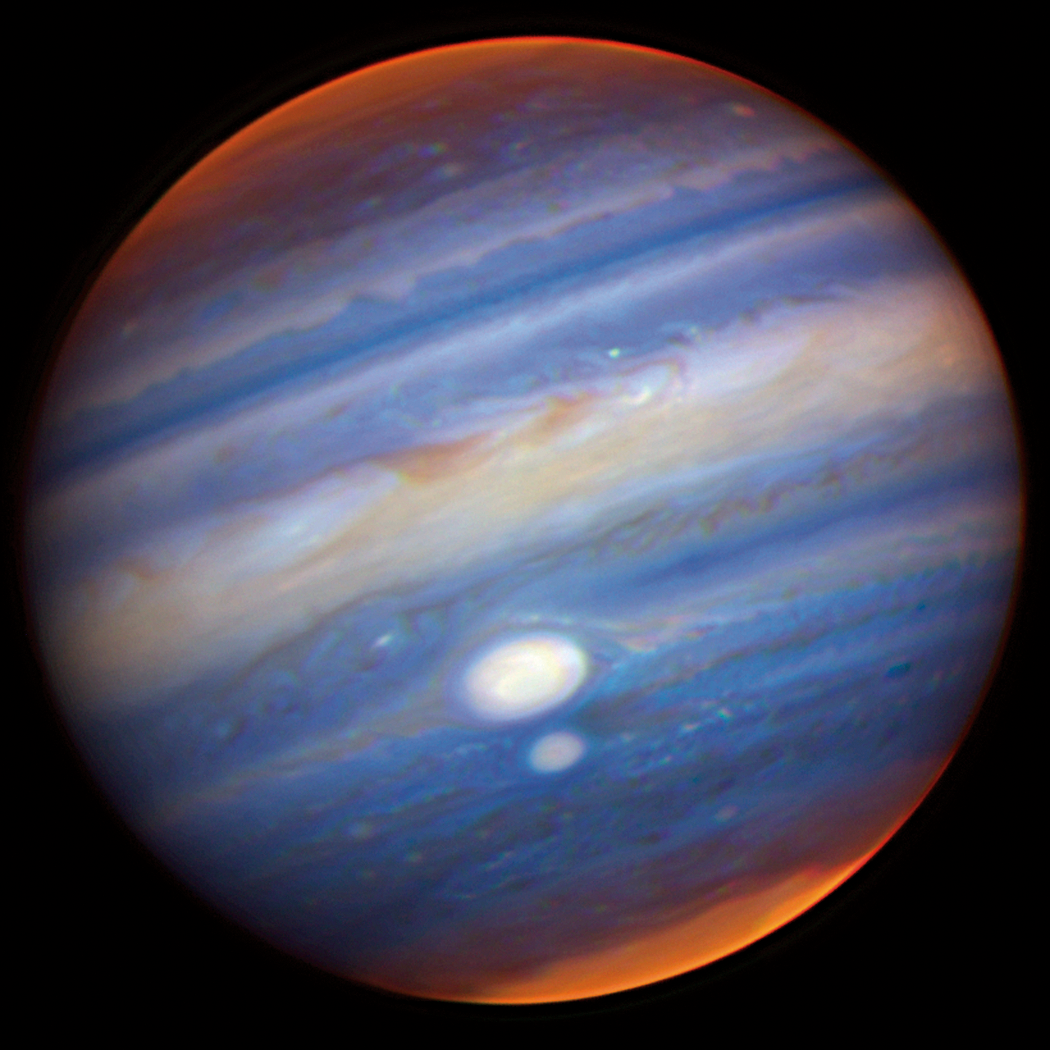

Jupiter's Red Spots

Gemini North adaptive optics image of Jupiter and its two red spots (which appear white because this is a near-infrared image; in visible light they appear reddish). In this color composite image, white indicates cloud features at relatively high altitudes; blue indicates lower cloud structures; and red represents still deeper cloud features. The two red spots appear more white than red, because their tops hover high above the surrounding clouds. Also prominent is the polar stratospheric haze, which makes Jupiter bright near the pole (unlike the other orange/red features in this image, the polar haze is high in Jupiter's atmosphere). Other tiny white spots are regions of high clouds, like towering thunderheads. In visible light Jupiter looks orangish, but in the near-infrared the blue color is due to strong absorption features. The blue mid-level clouds are also closest to what one would see in a visual light image. See Image Release for details and an alternate view of the image using sharpening techniques to enhance the details.

Credit: International Gemini Observatory/NOIRLab/NSF/AURA